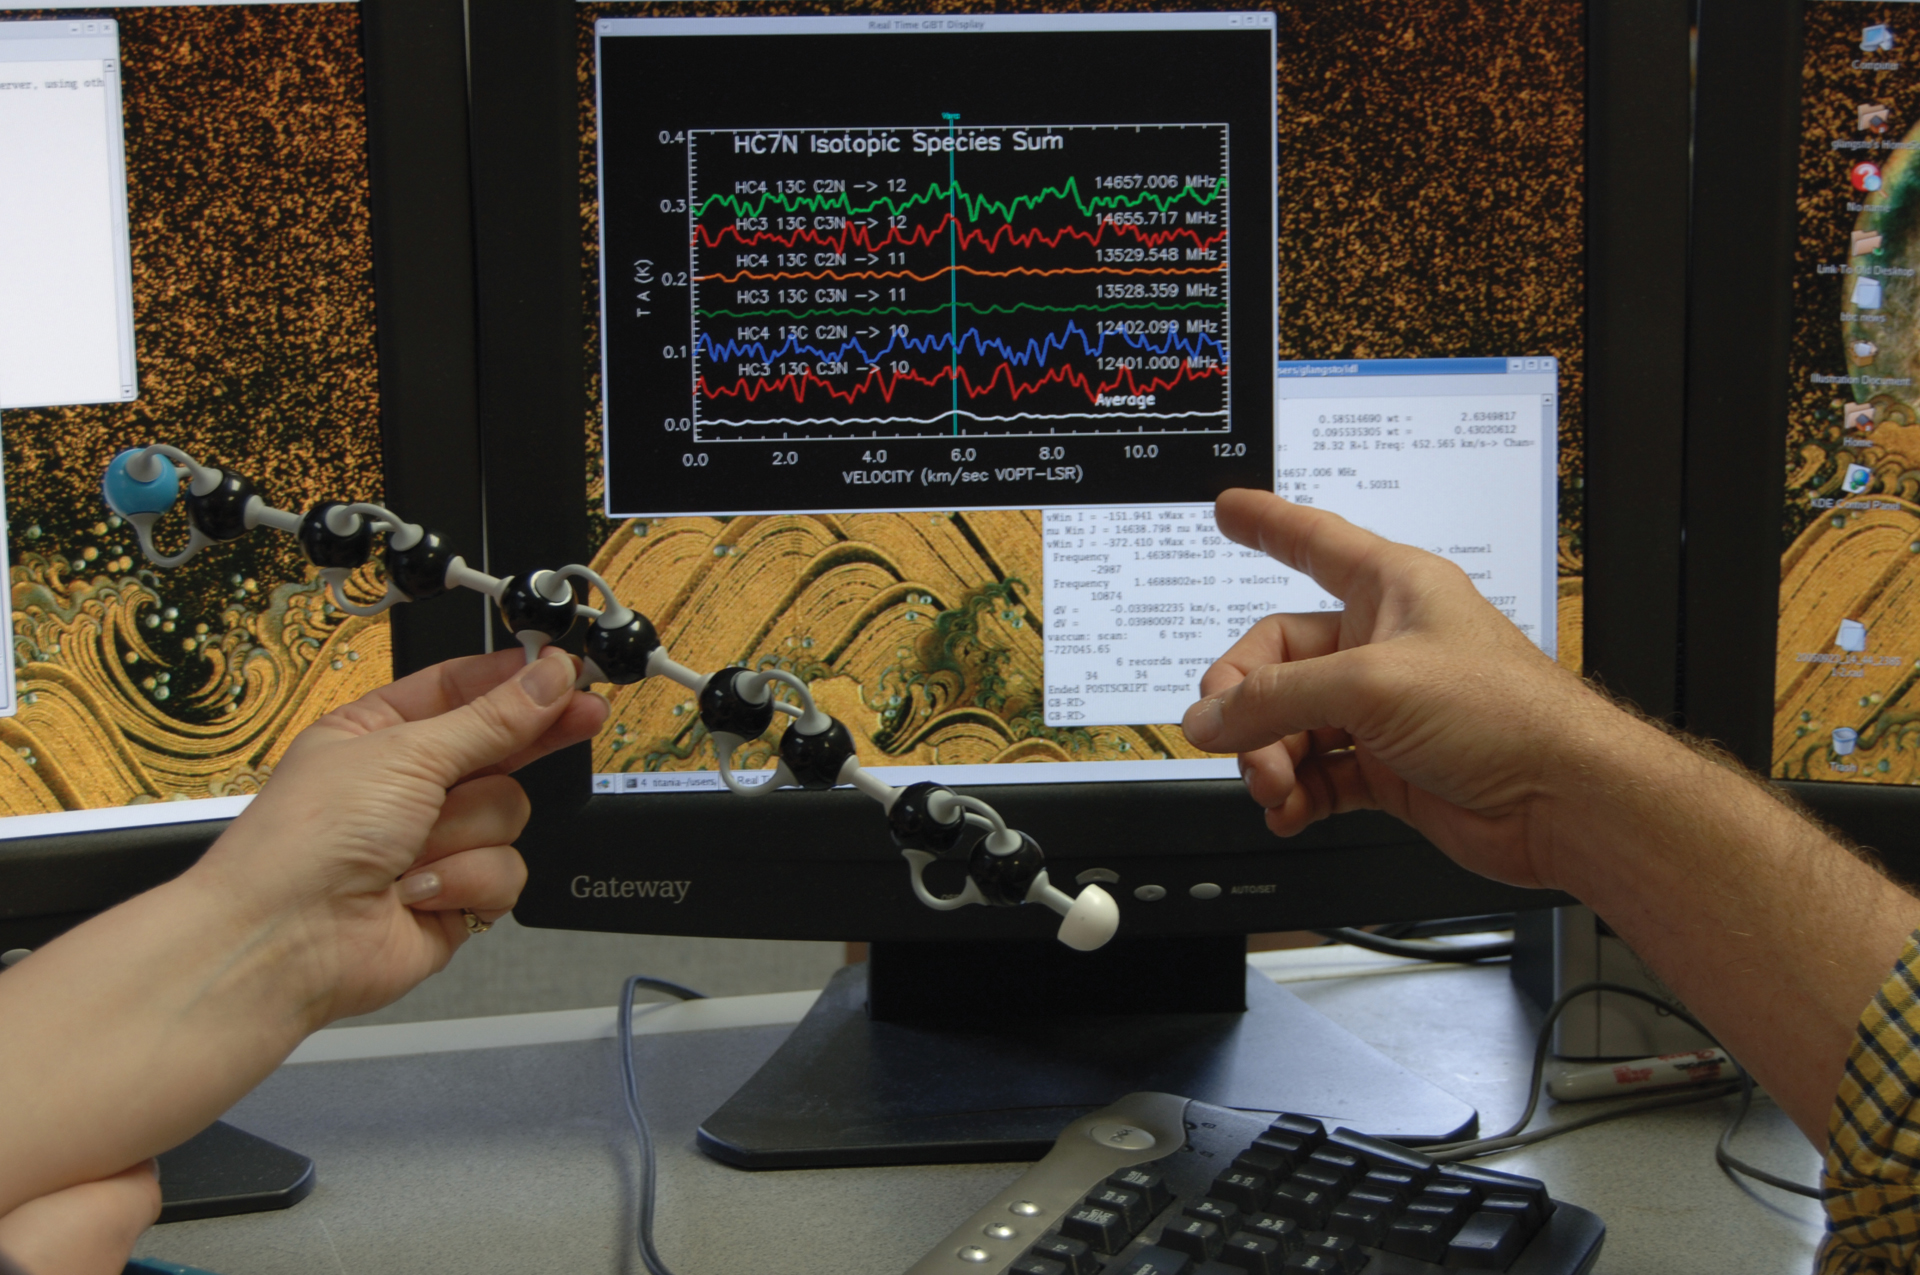

A Model Molecule and its Spectrum

Much of the work of radio astronomy is detection of the wiggling of molecules. This is the weakest of all energies traveling through space, and yet it tells us incredible details about so many different environments in our Solar System, Galaxy, and other galaxies. A model of a molecule (shown here 500 million times larger than life) spins in a very specific manner, making radio waves as it does. On the screen are the signals we receive when that molecule spins in space.

Credit: B. Saxton (NRAO/AUI/NSF)